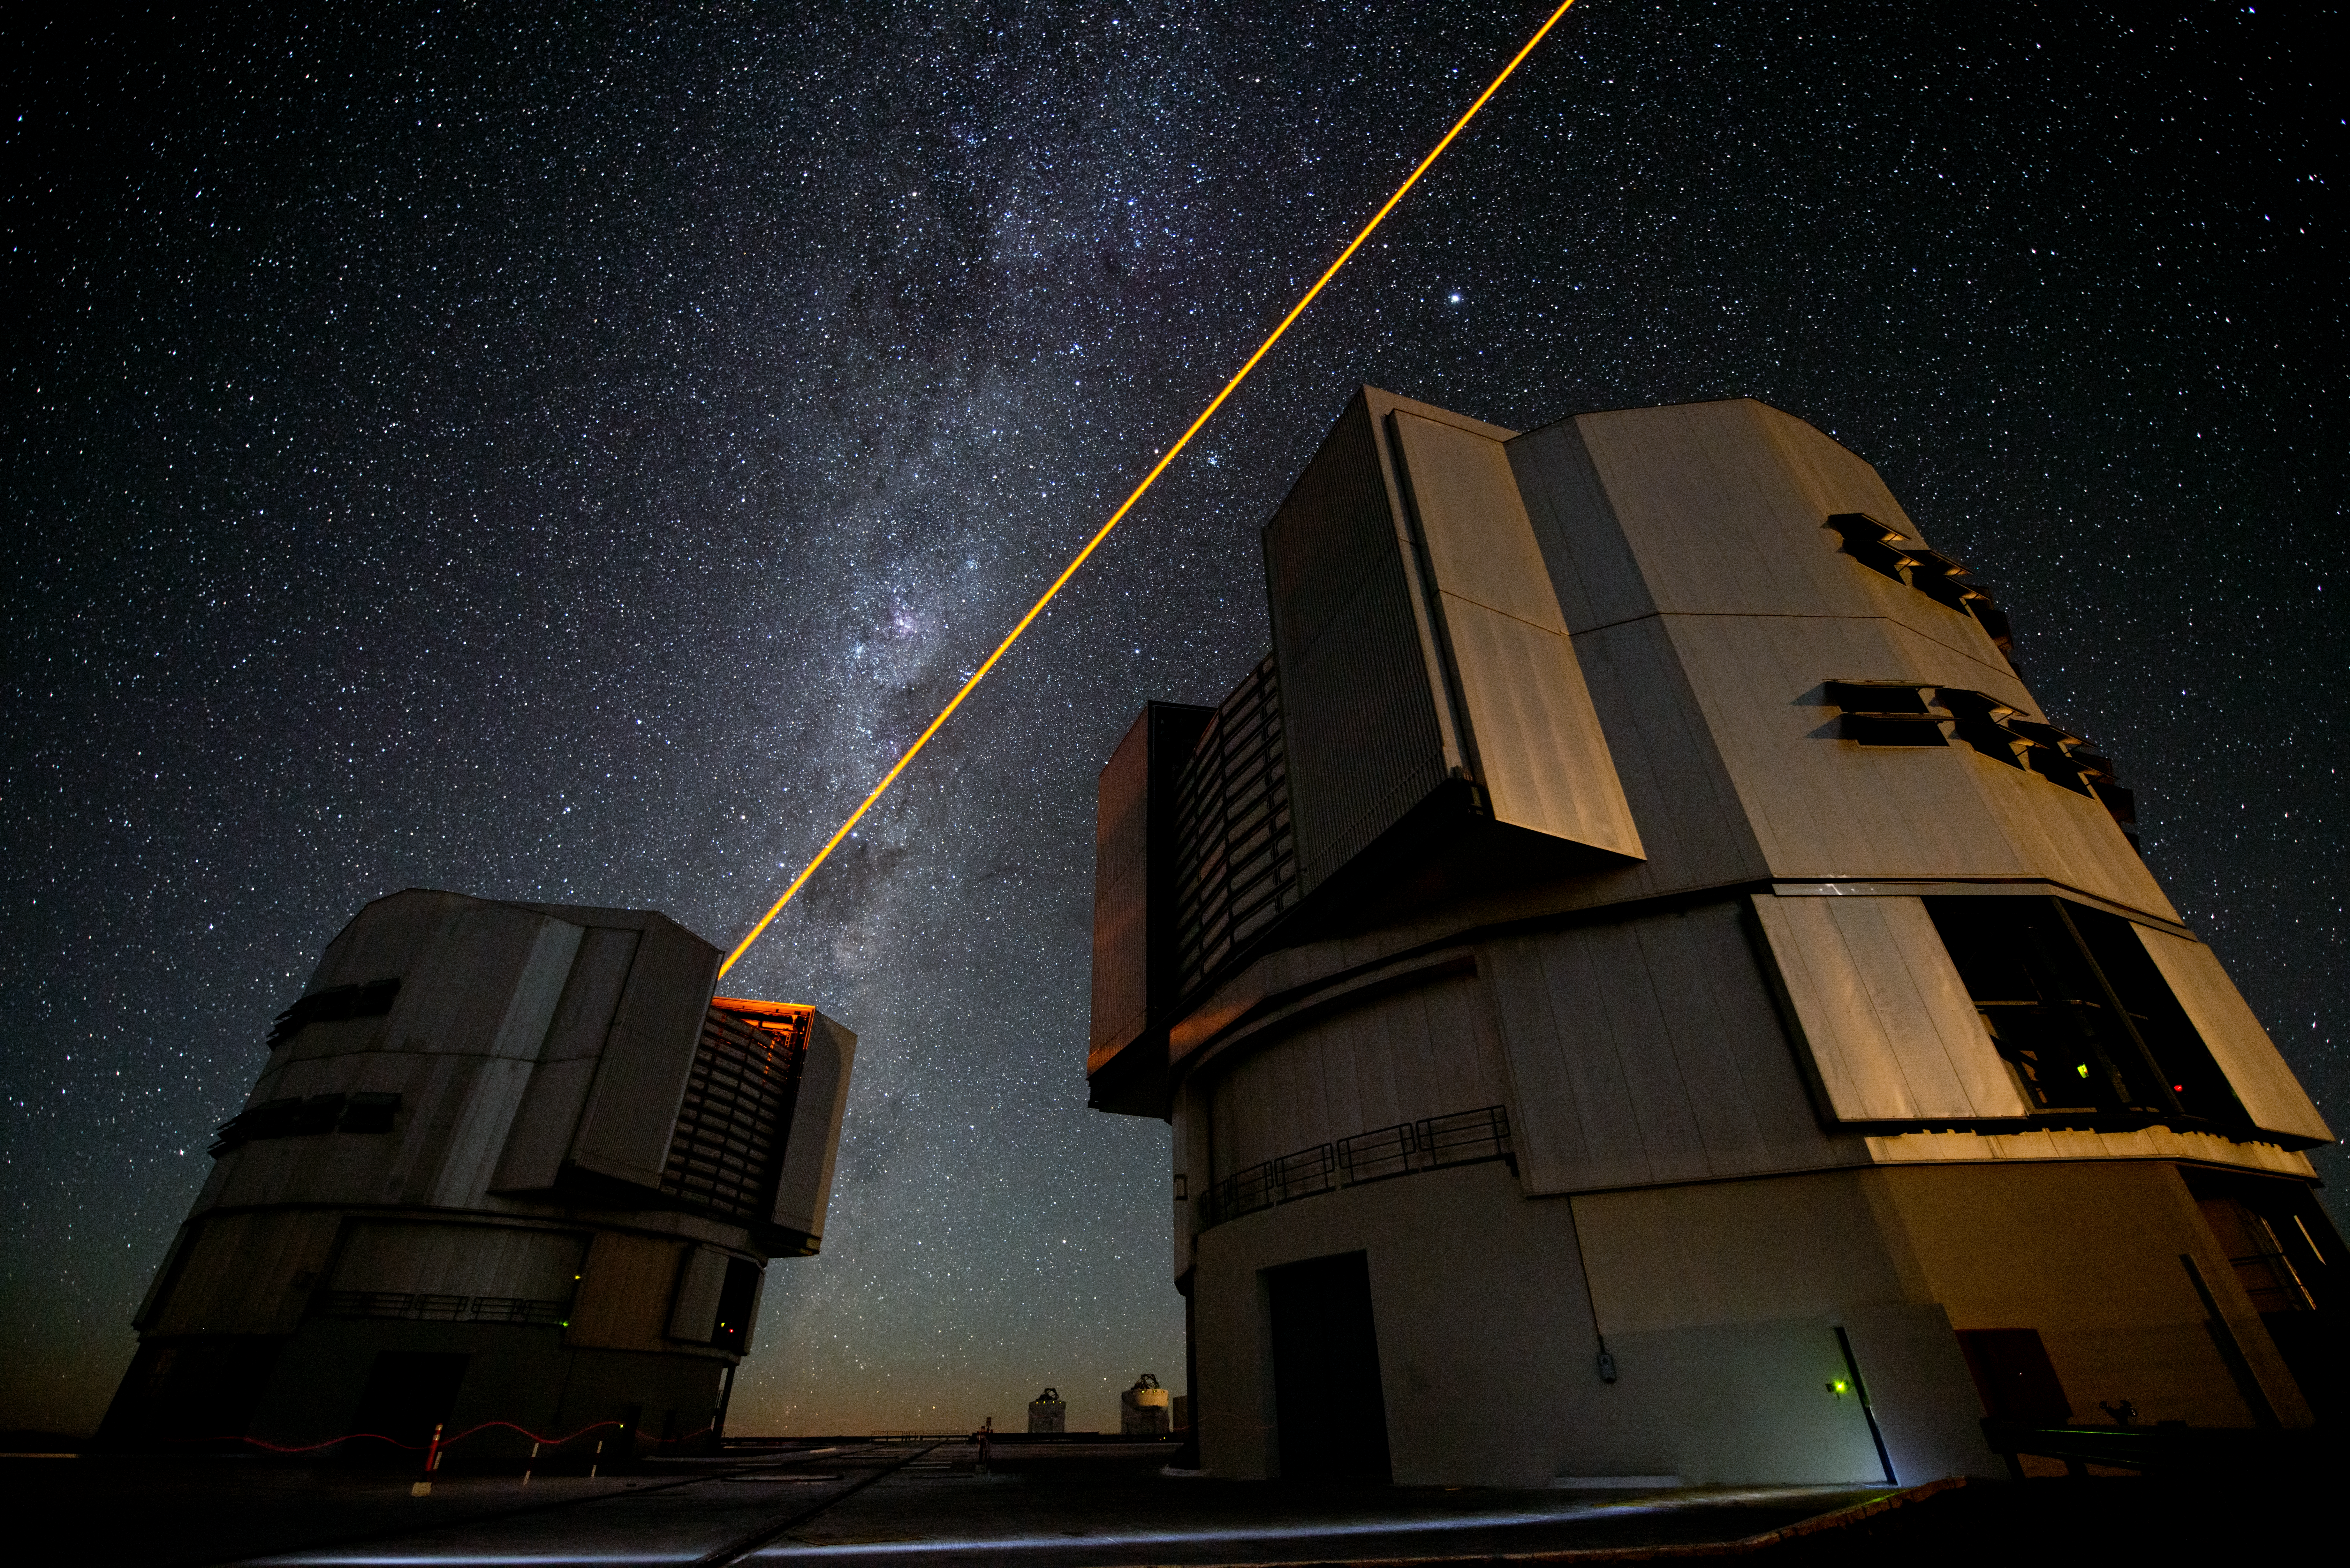

The new PARLA laser in operation at ESO's Paranal Observatory

The new PARLA laser in operation at ESO’s Paranal Observatory. The yellow-orange beam of the brilliant seven watt laser is seen emerging from the dome of Unit Telescope 4 of the Very Large Telescope. In the background the Large Magellanic Cloud can also be seen. The laser creates an artificial star high in the atmosphere that can be used to correct images for the turbulence of the air and form much sharper pictures.

Credit: G.Hüdepohl (atacamaphoto.com)/ESO